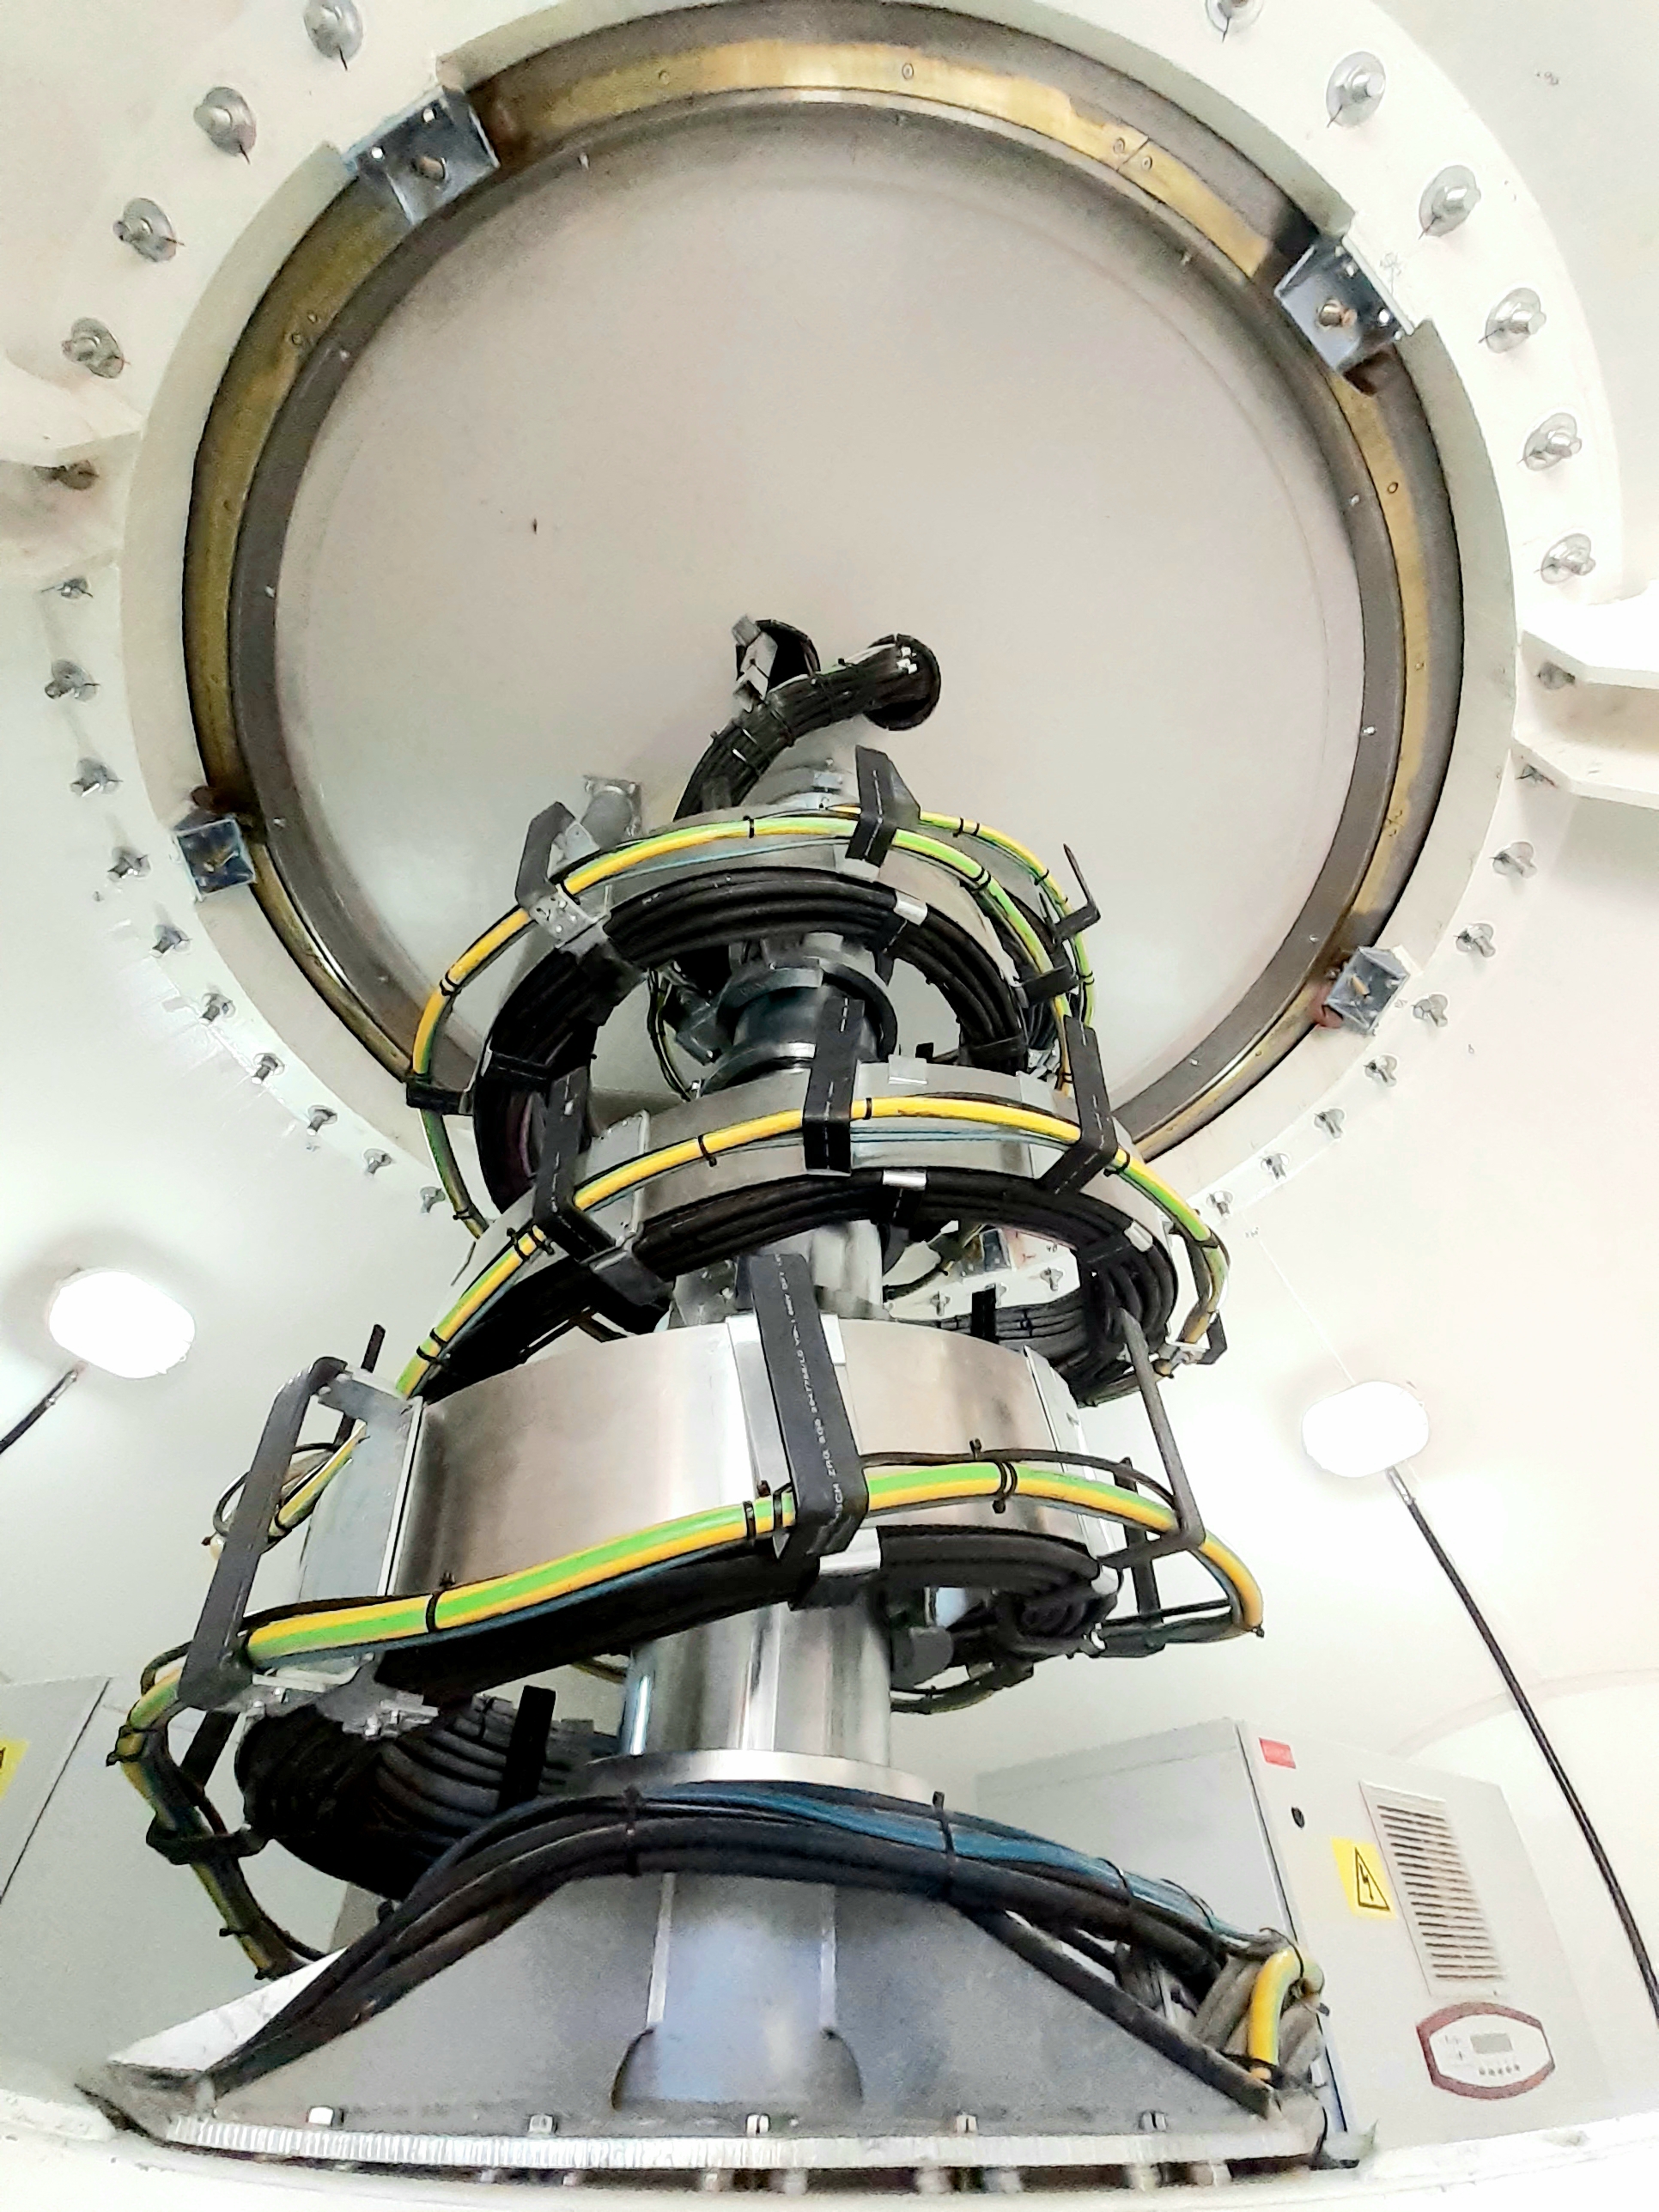

Azimuth Cable Wrap

It is not a Christmas tree, it is a part of the antenna, Azimuth Cable Wrap. Which supports various types of cable, for monitoring, power, cables for cabinets etc. Also rotates +270 degrees and -270 degrees.

Credit: Juan Carlos Rojas -ALMA(ESO/NAOJ/NRAO)